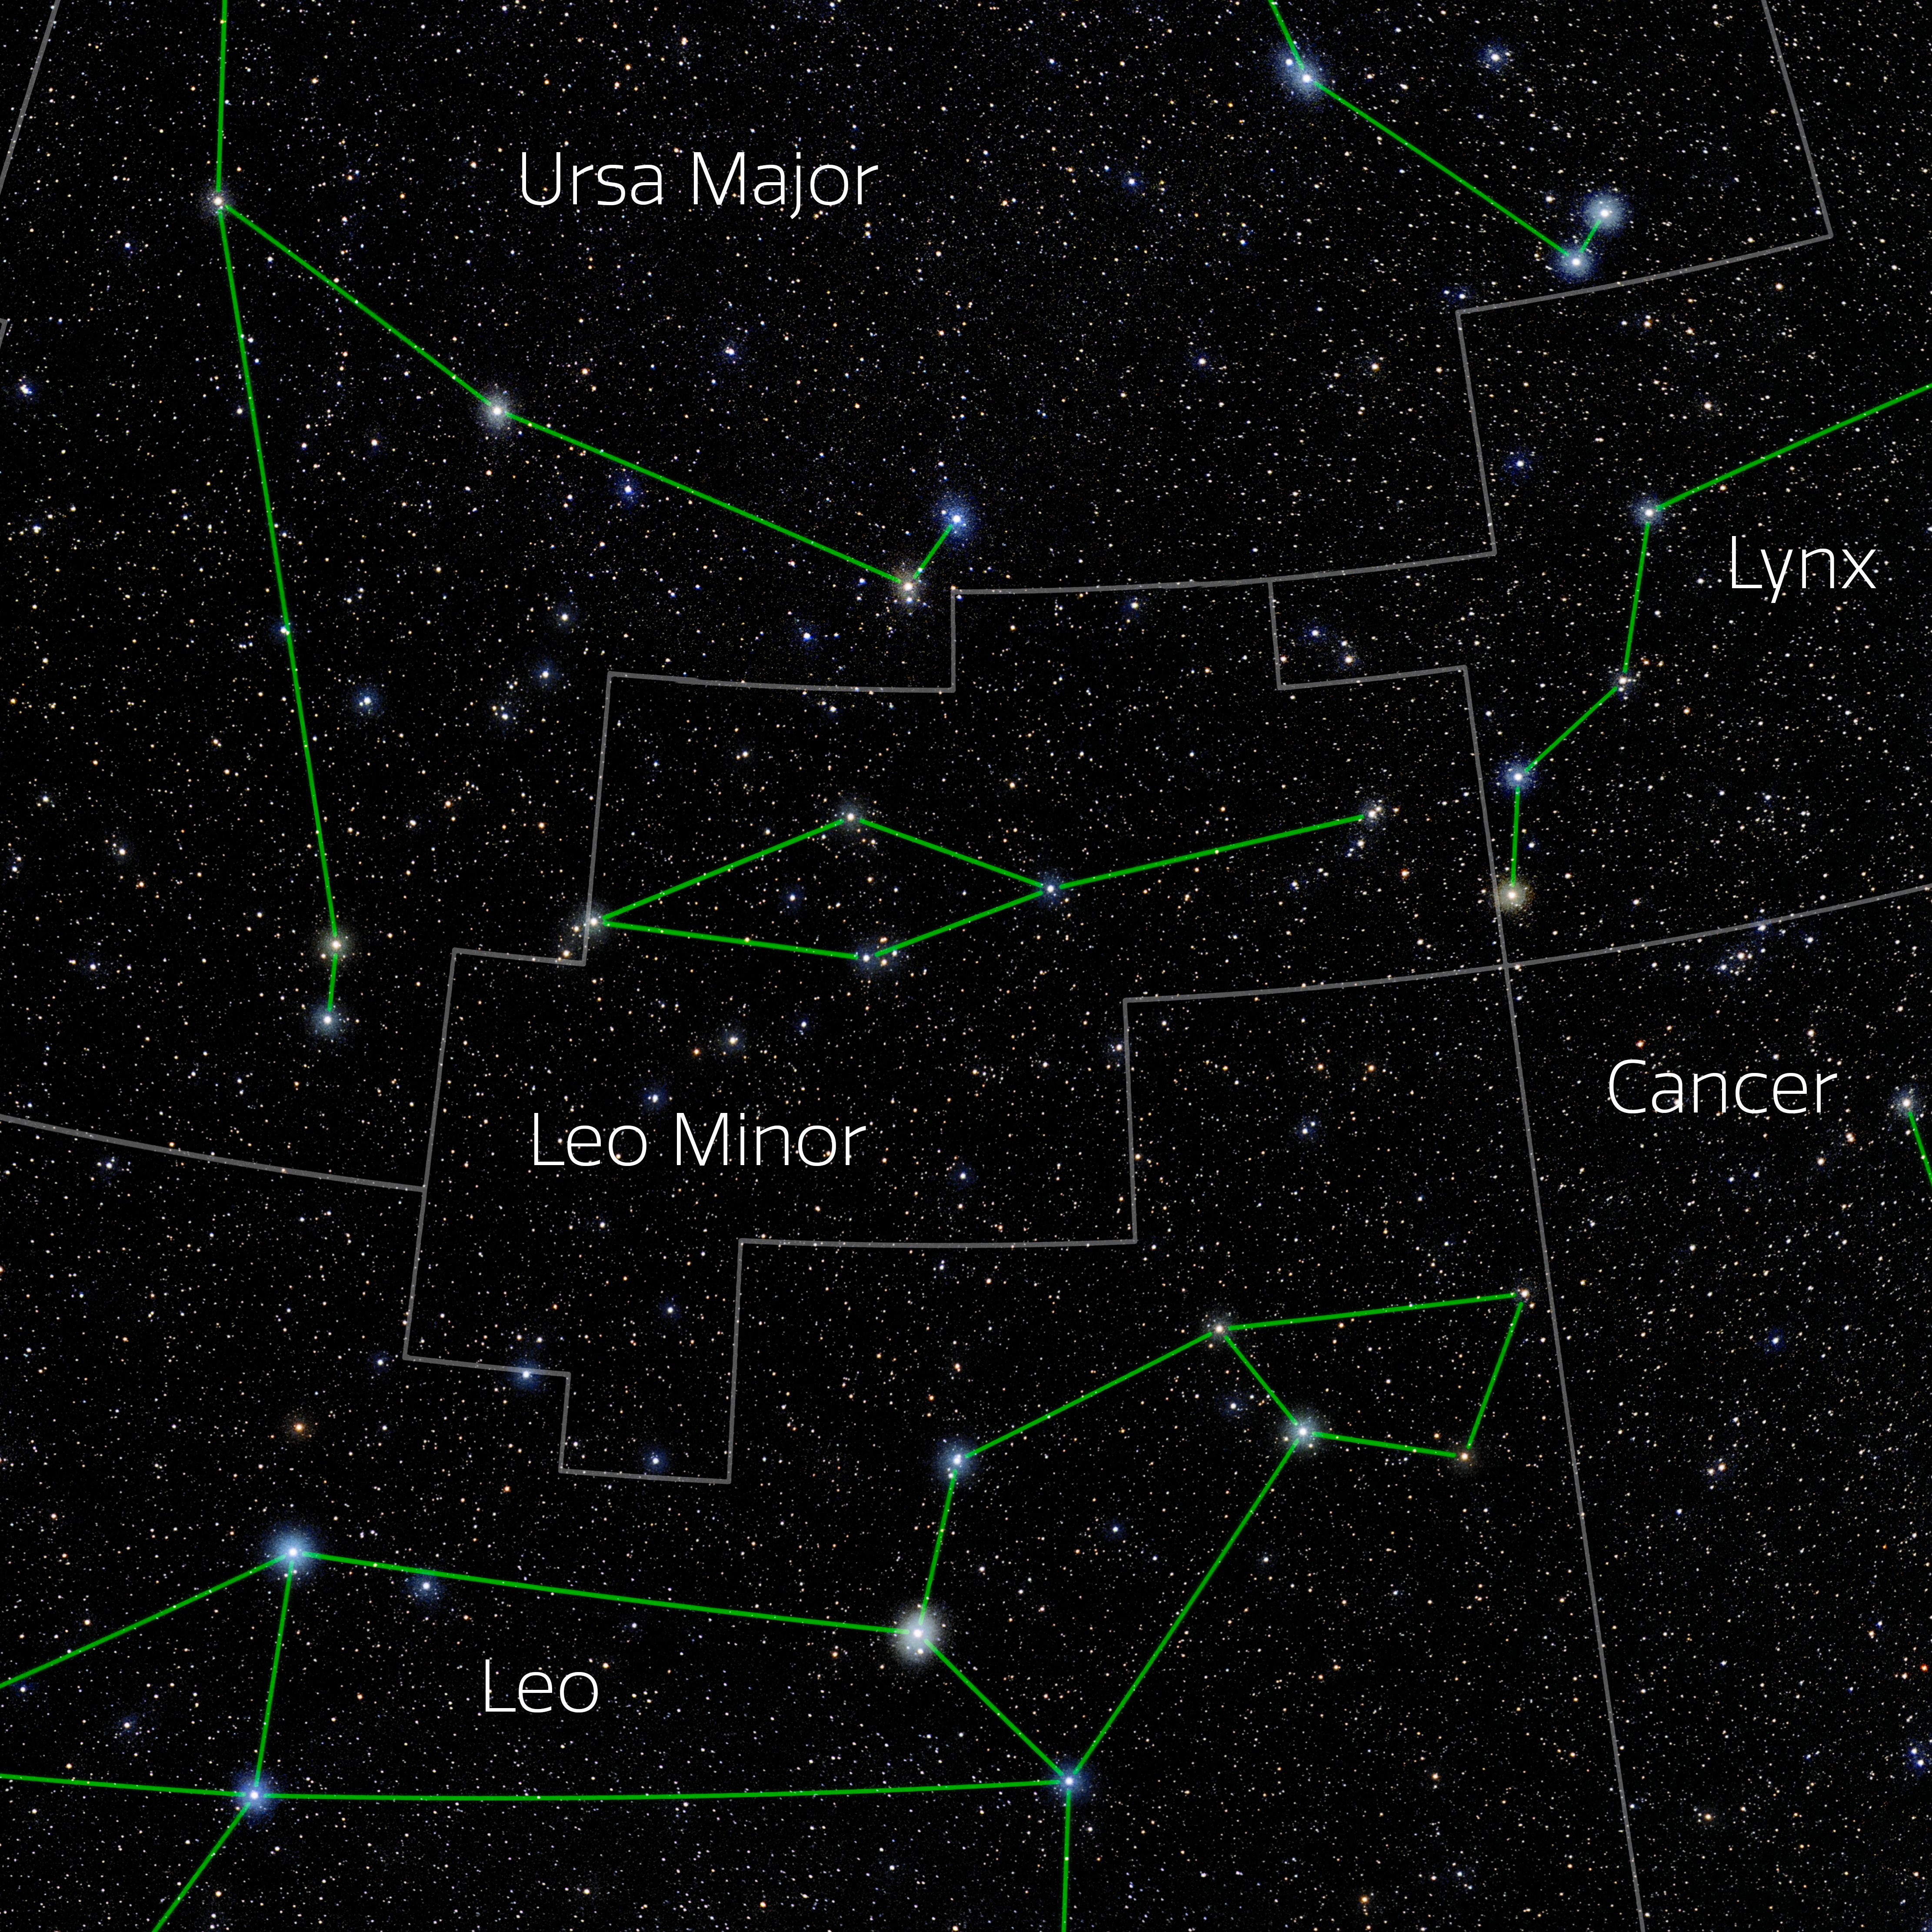

Leo Minor (Annotated)

Photo of the constellation Leo Minor with annotations from IAU and Sky & Telescope. Here is the non-annotated version.

Credit: E. Slawik/NOIRLab/NSF/AURA/M. Zamani